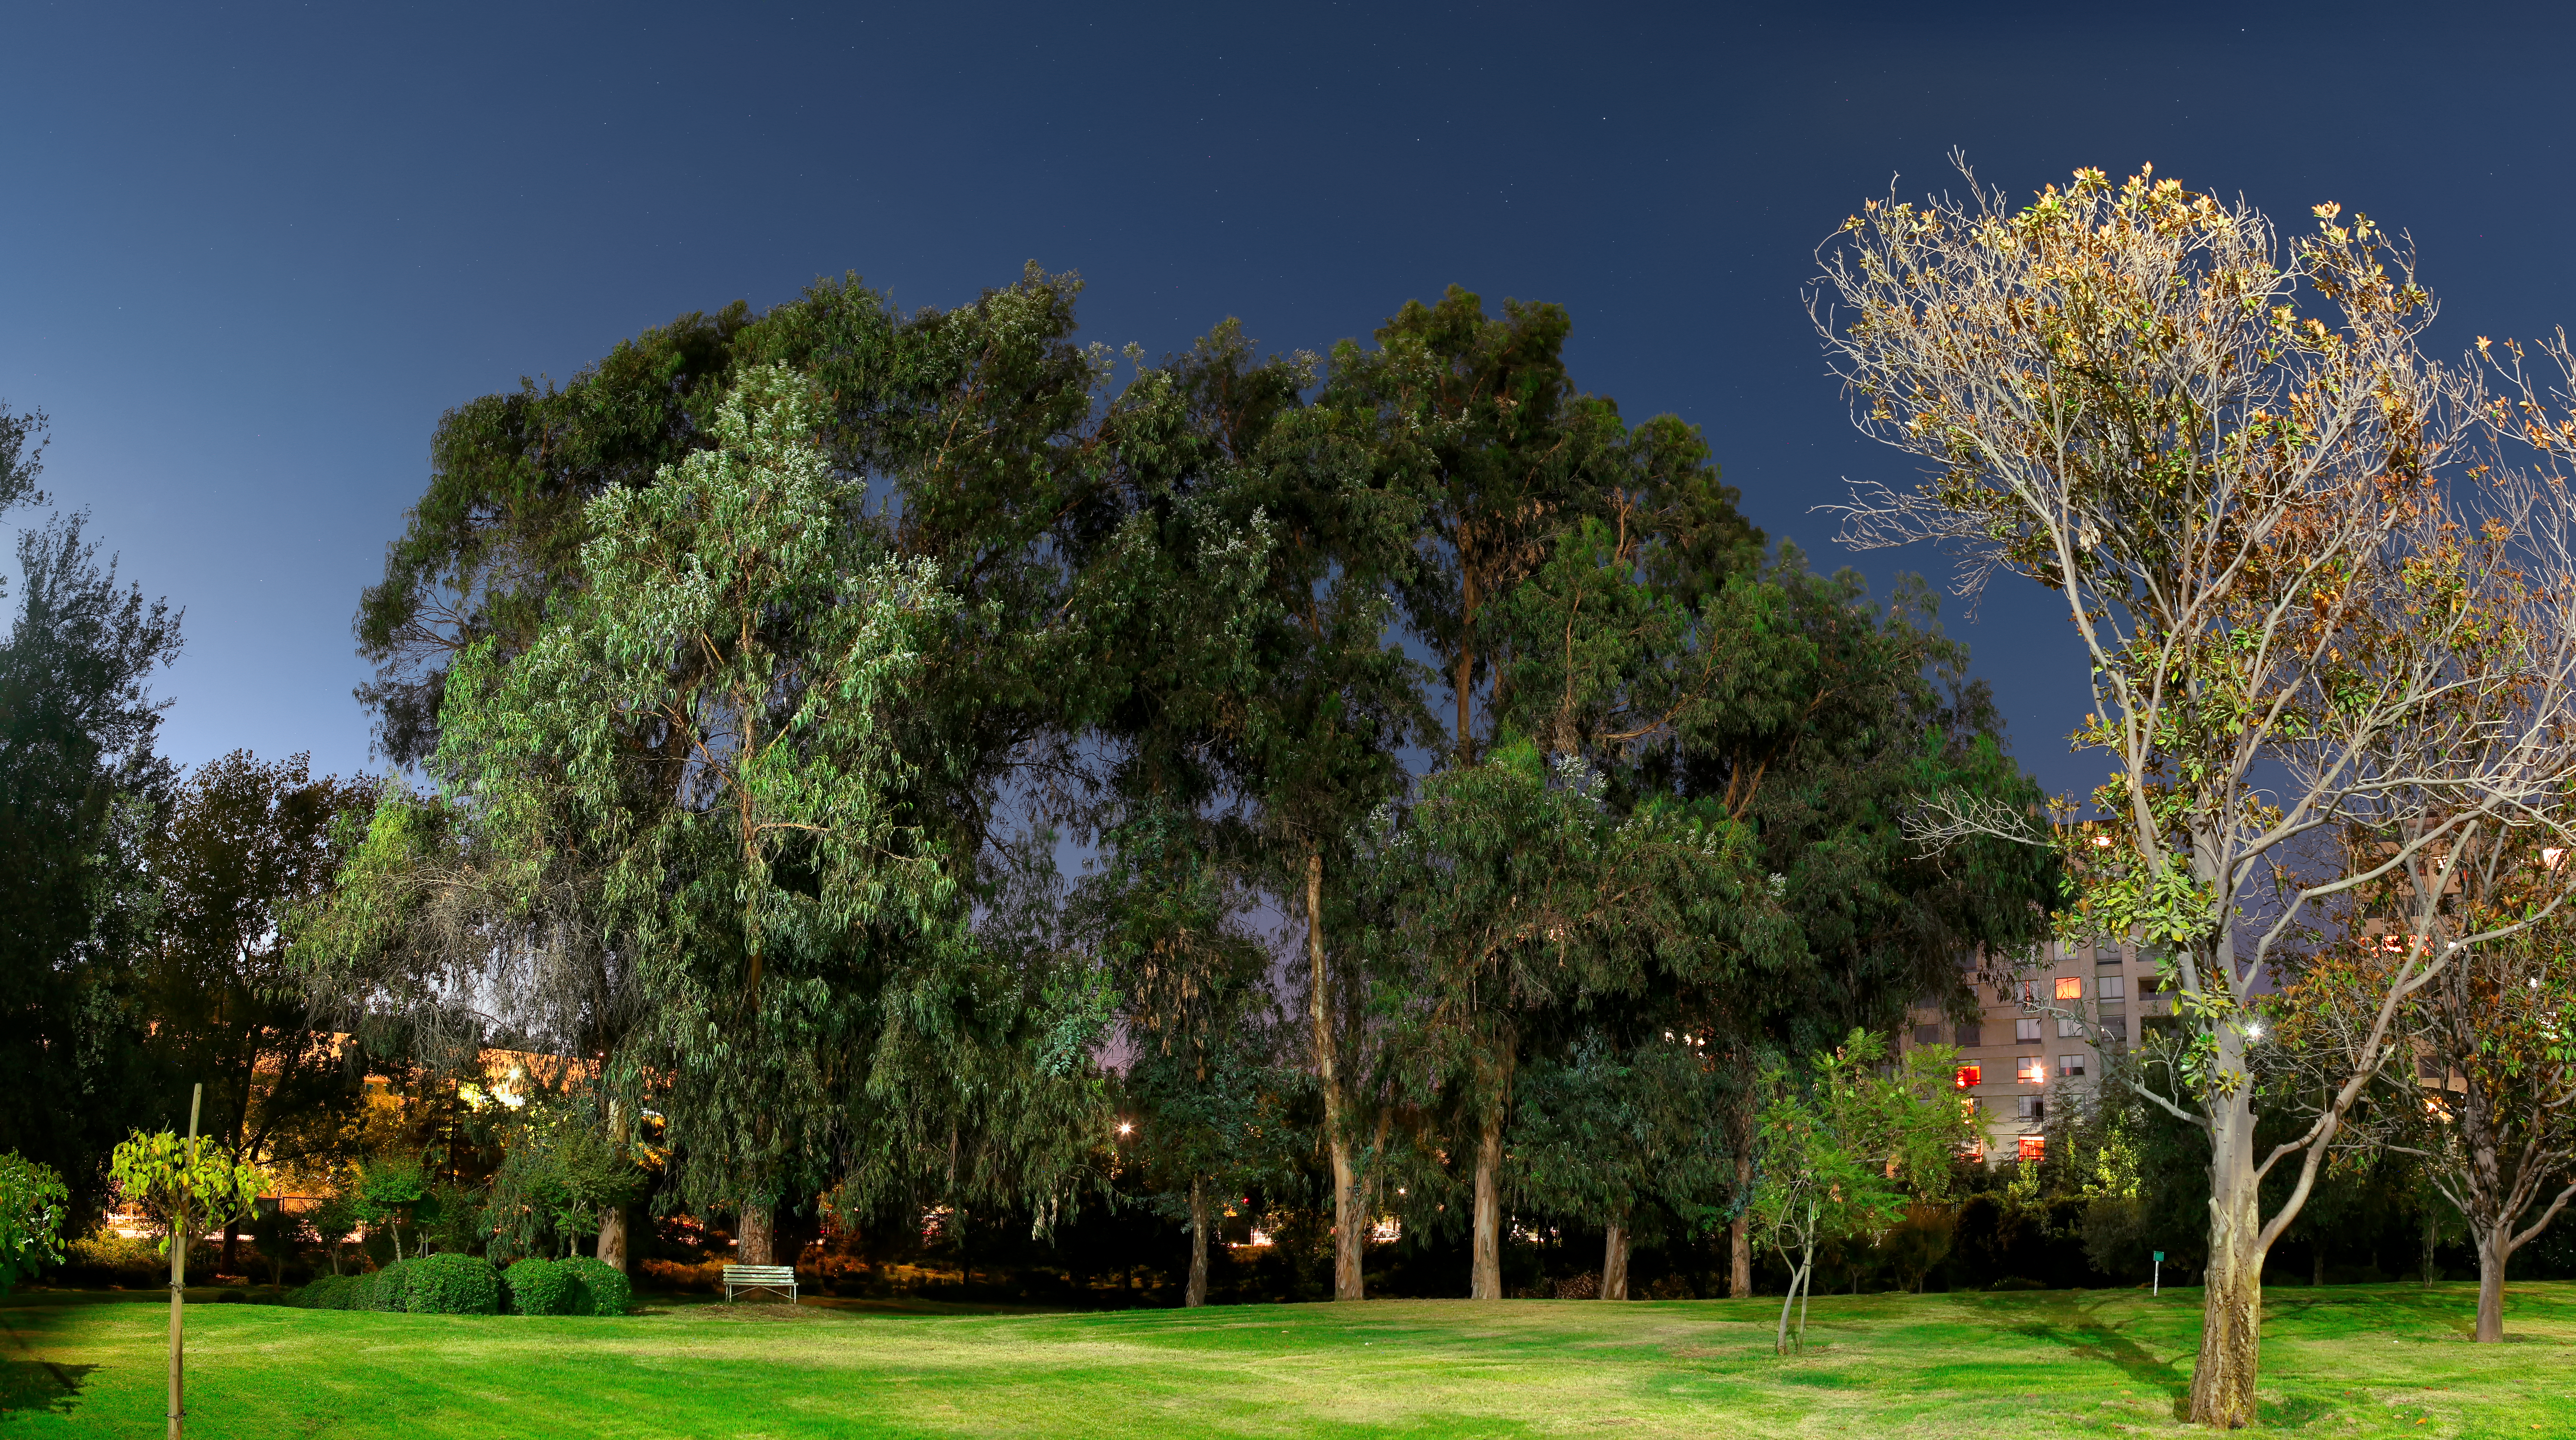

ESO Vitacura garden at night

The garden of the ESO Vitacura offices seen at night, with a bench pleasantly situated below a tree.

Credit: R. Wesson/ESO